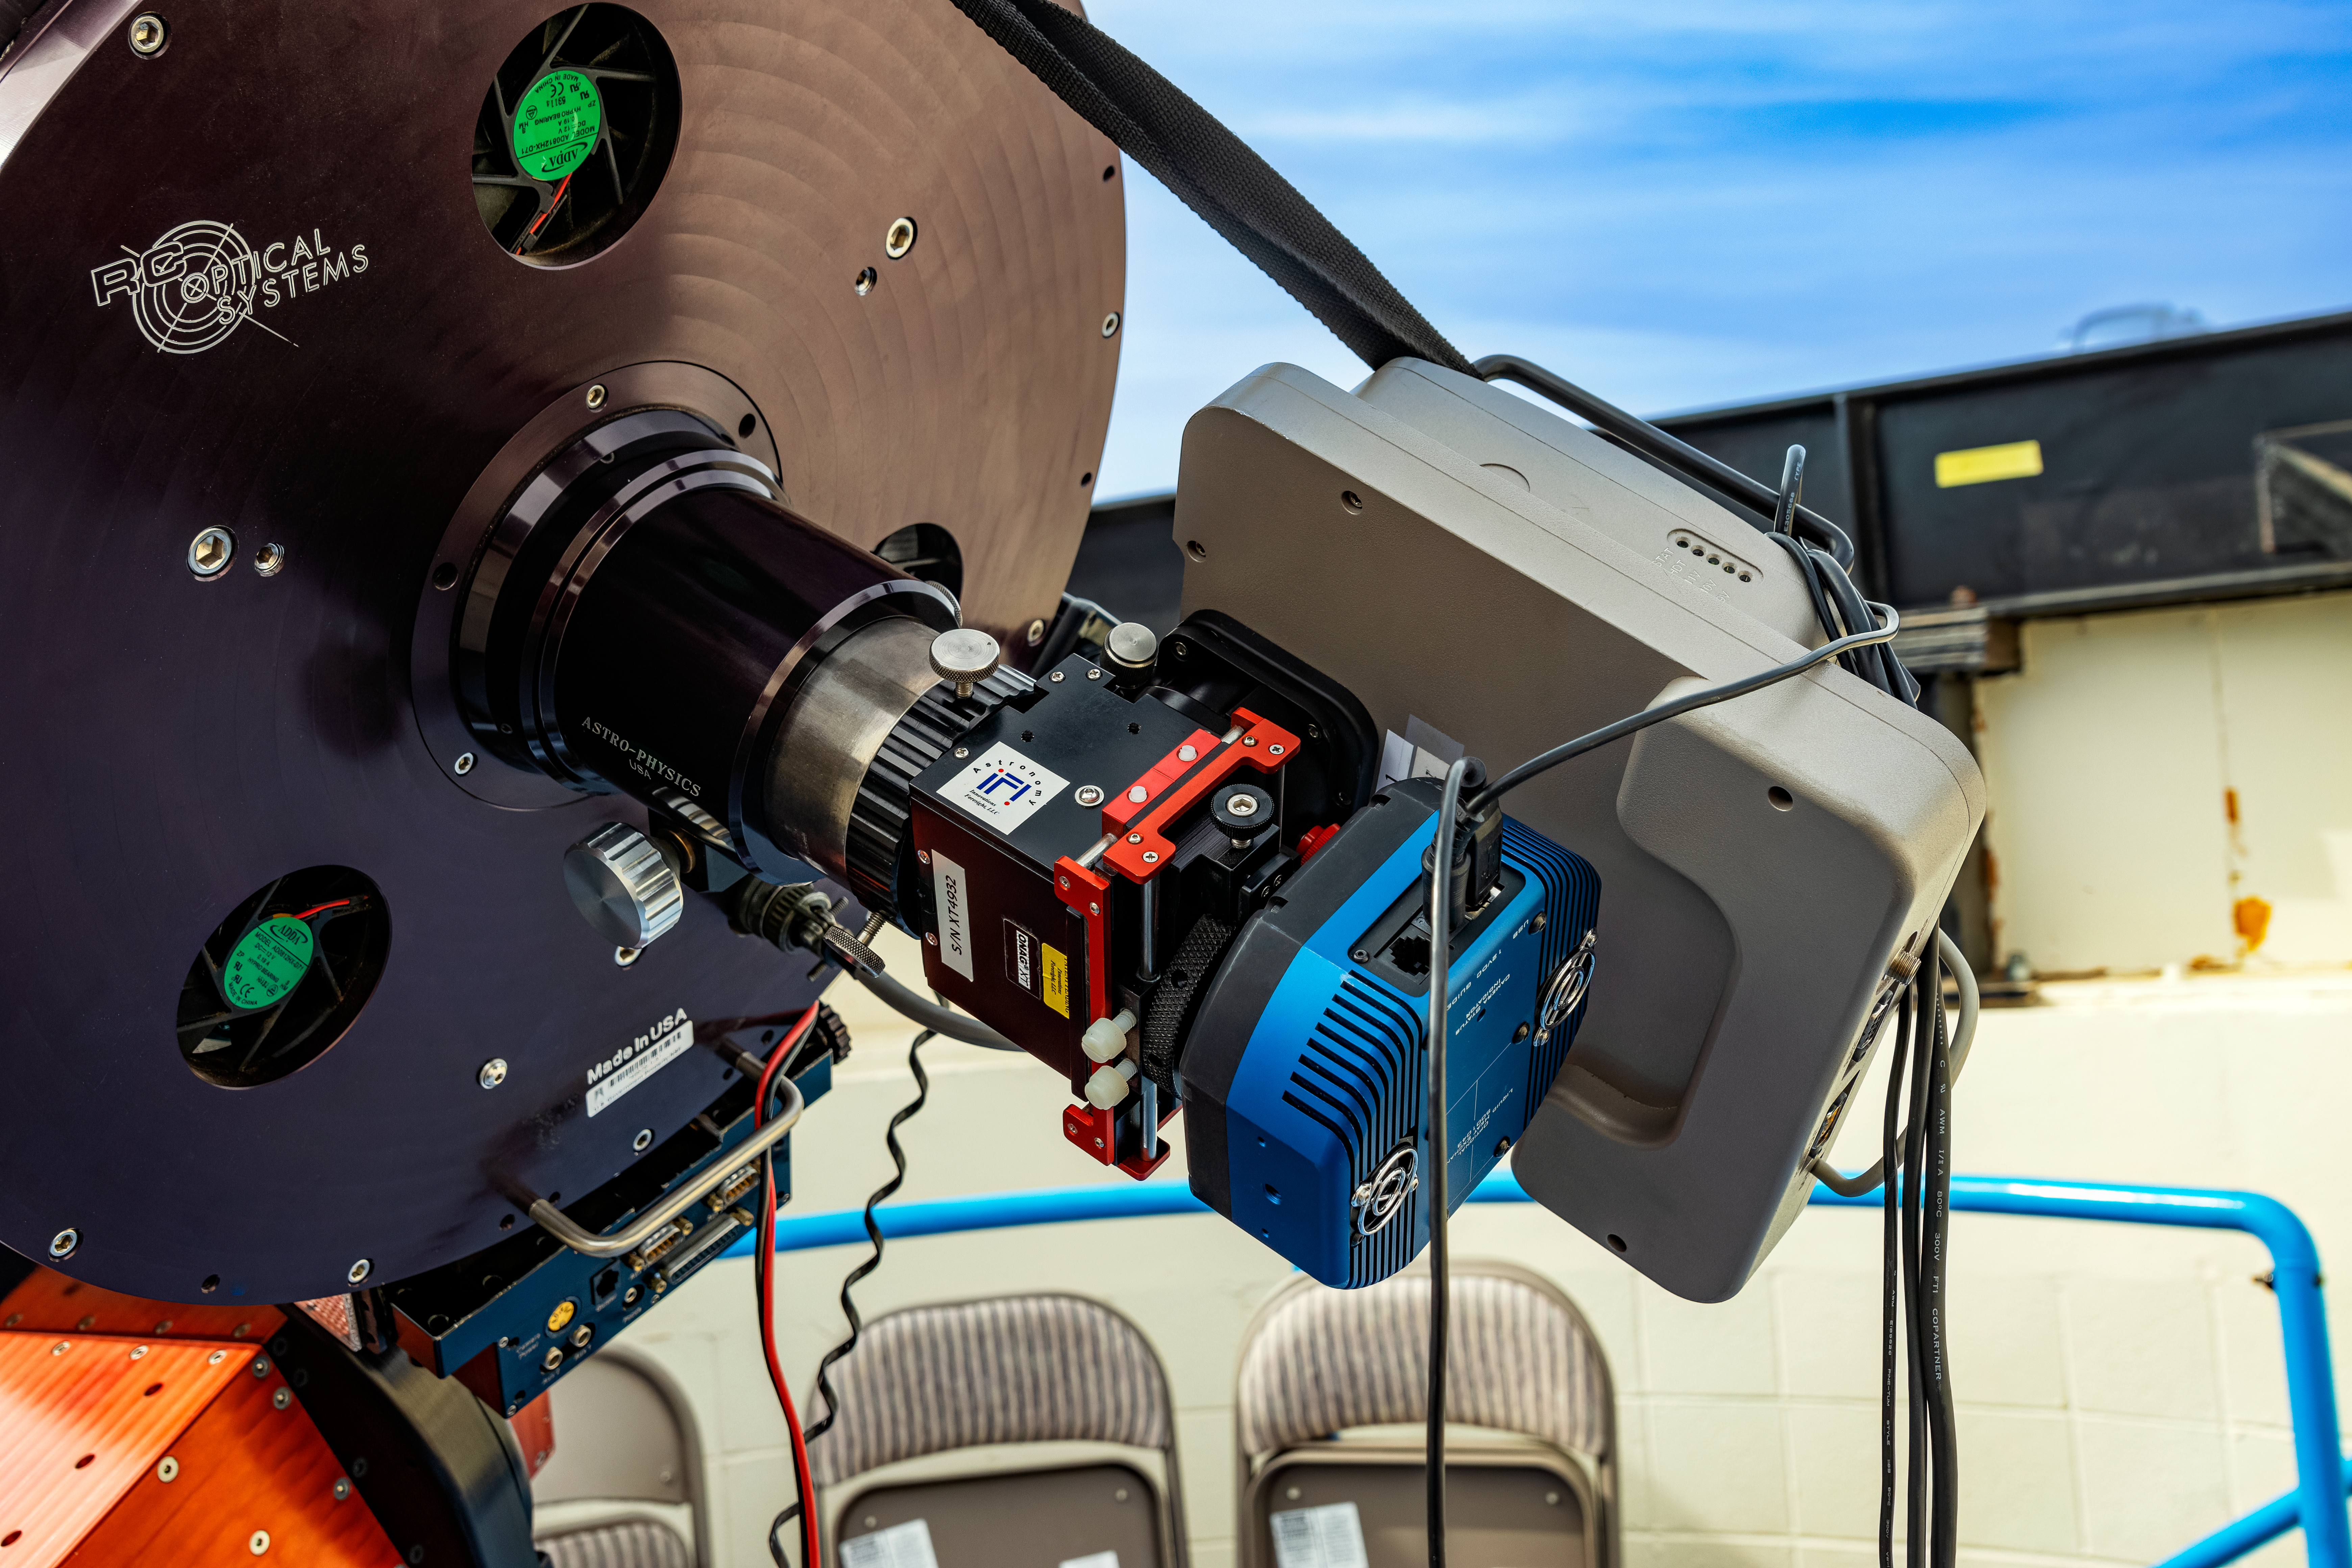

Kitt Peak Visitor Center Roll Off Roof Observatory 0.4-meter Telescope

A close-up of the RCOS 16-inch Telescope when it was housed inside the Kitt Peak Visitor Center Roll Off Roof Observatory, located at Kitt Peak National Observatory (KPNO), a Program of NSF NOIRLab.

Credit: KPNO/NOIRLab/NSF/AURA/T. Matsopoulos